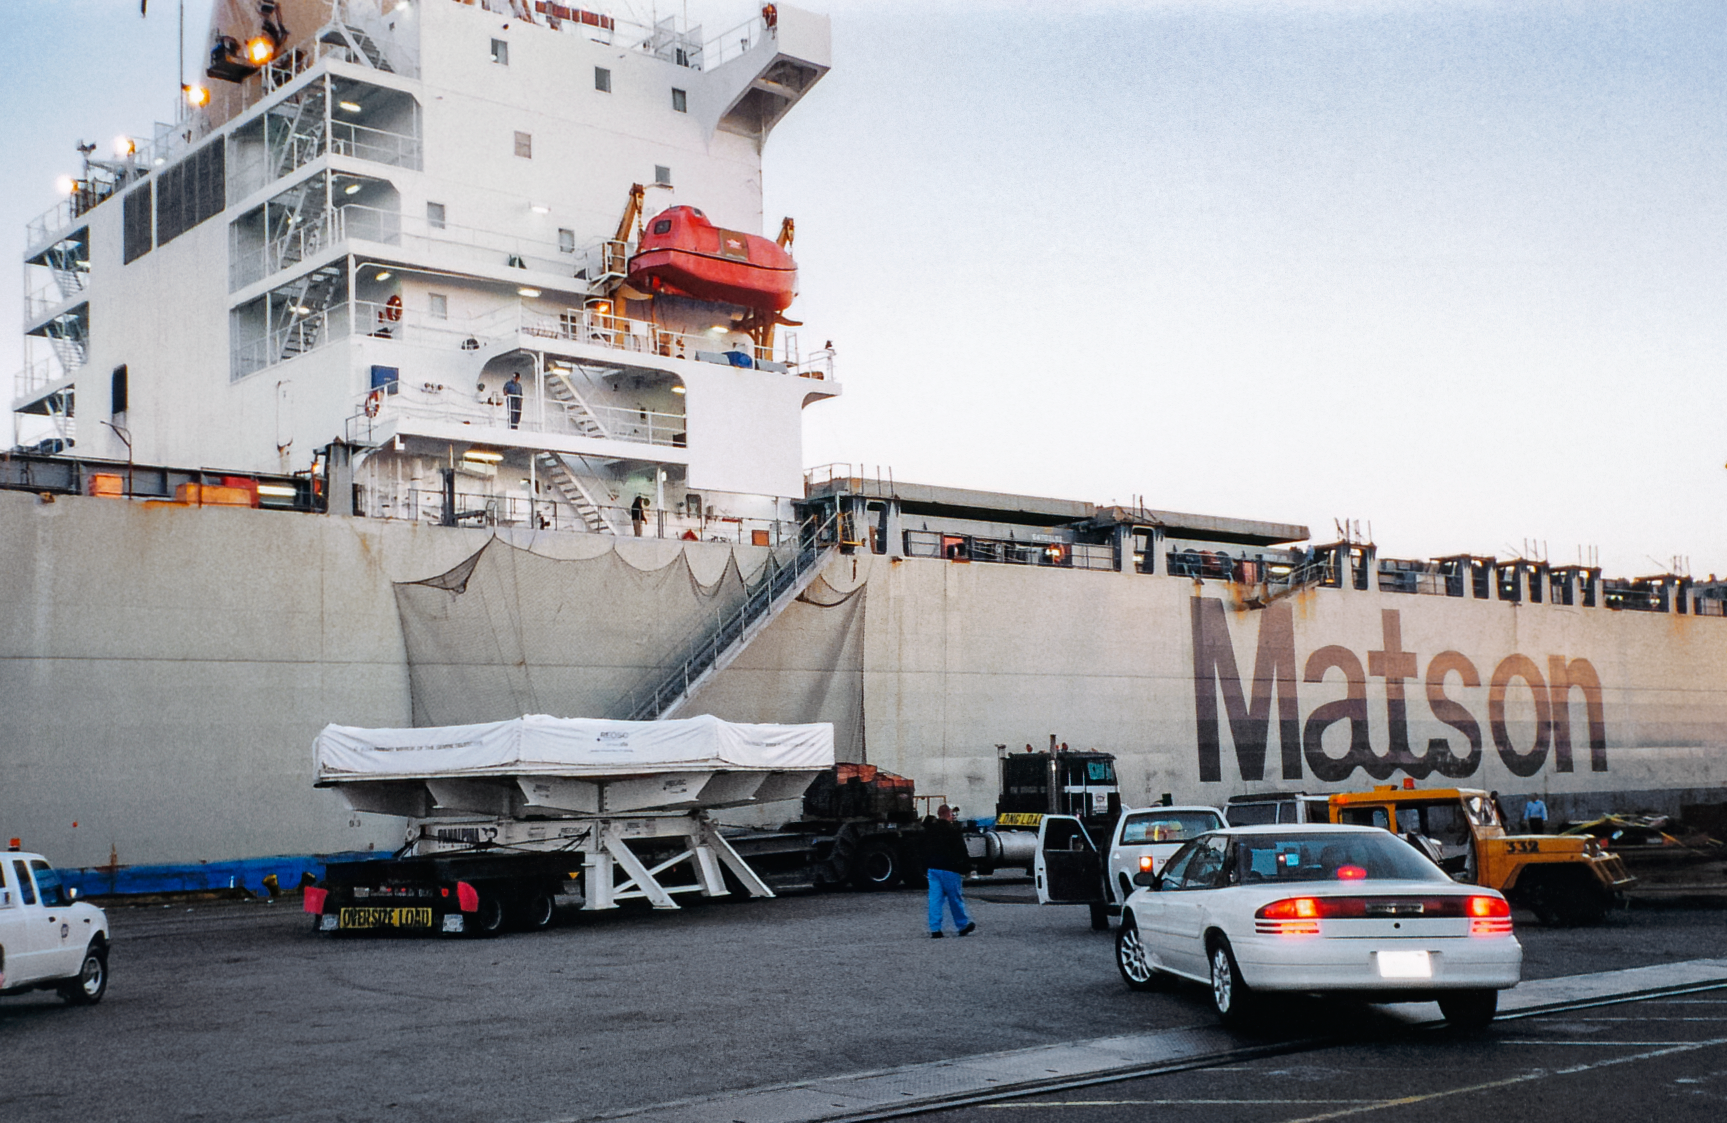

Gemini Mirror Transportation

Transporting the mirror for one of the International Gemini Observatory telescopes.

Credit: International Gemini Observatory/NOIRLab/NSF/AURA